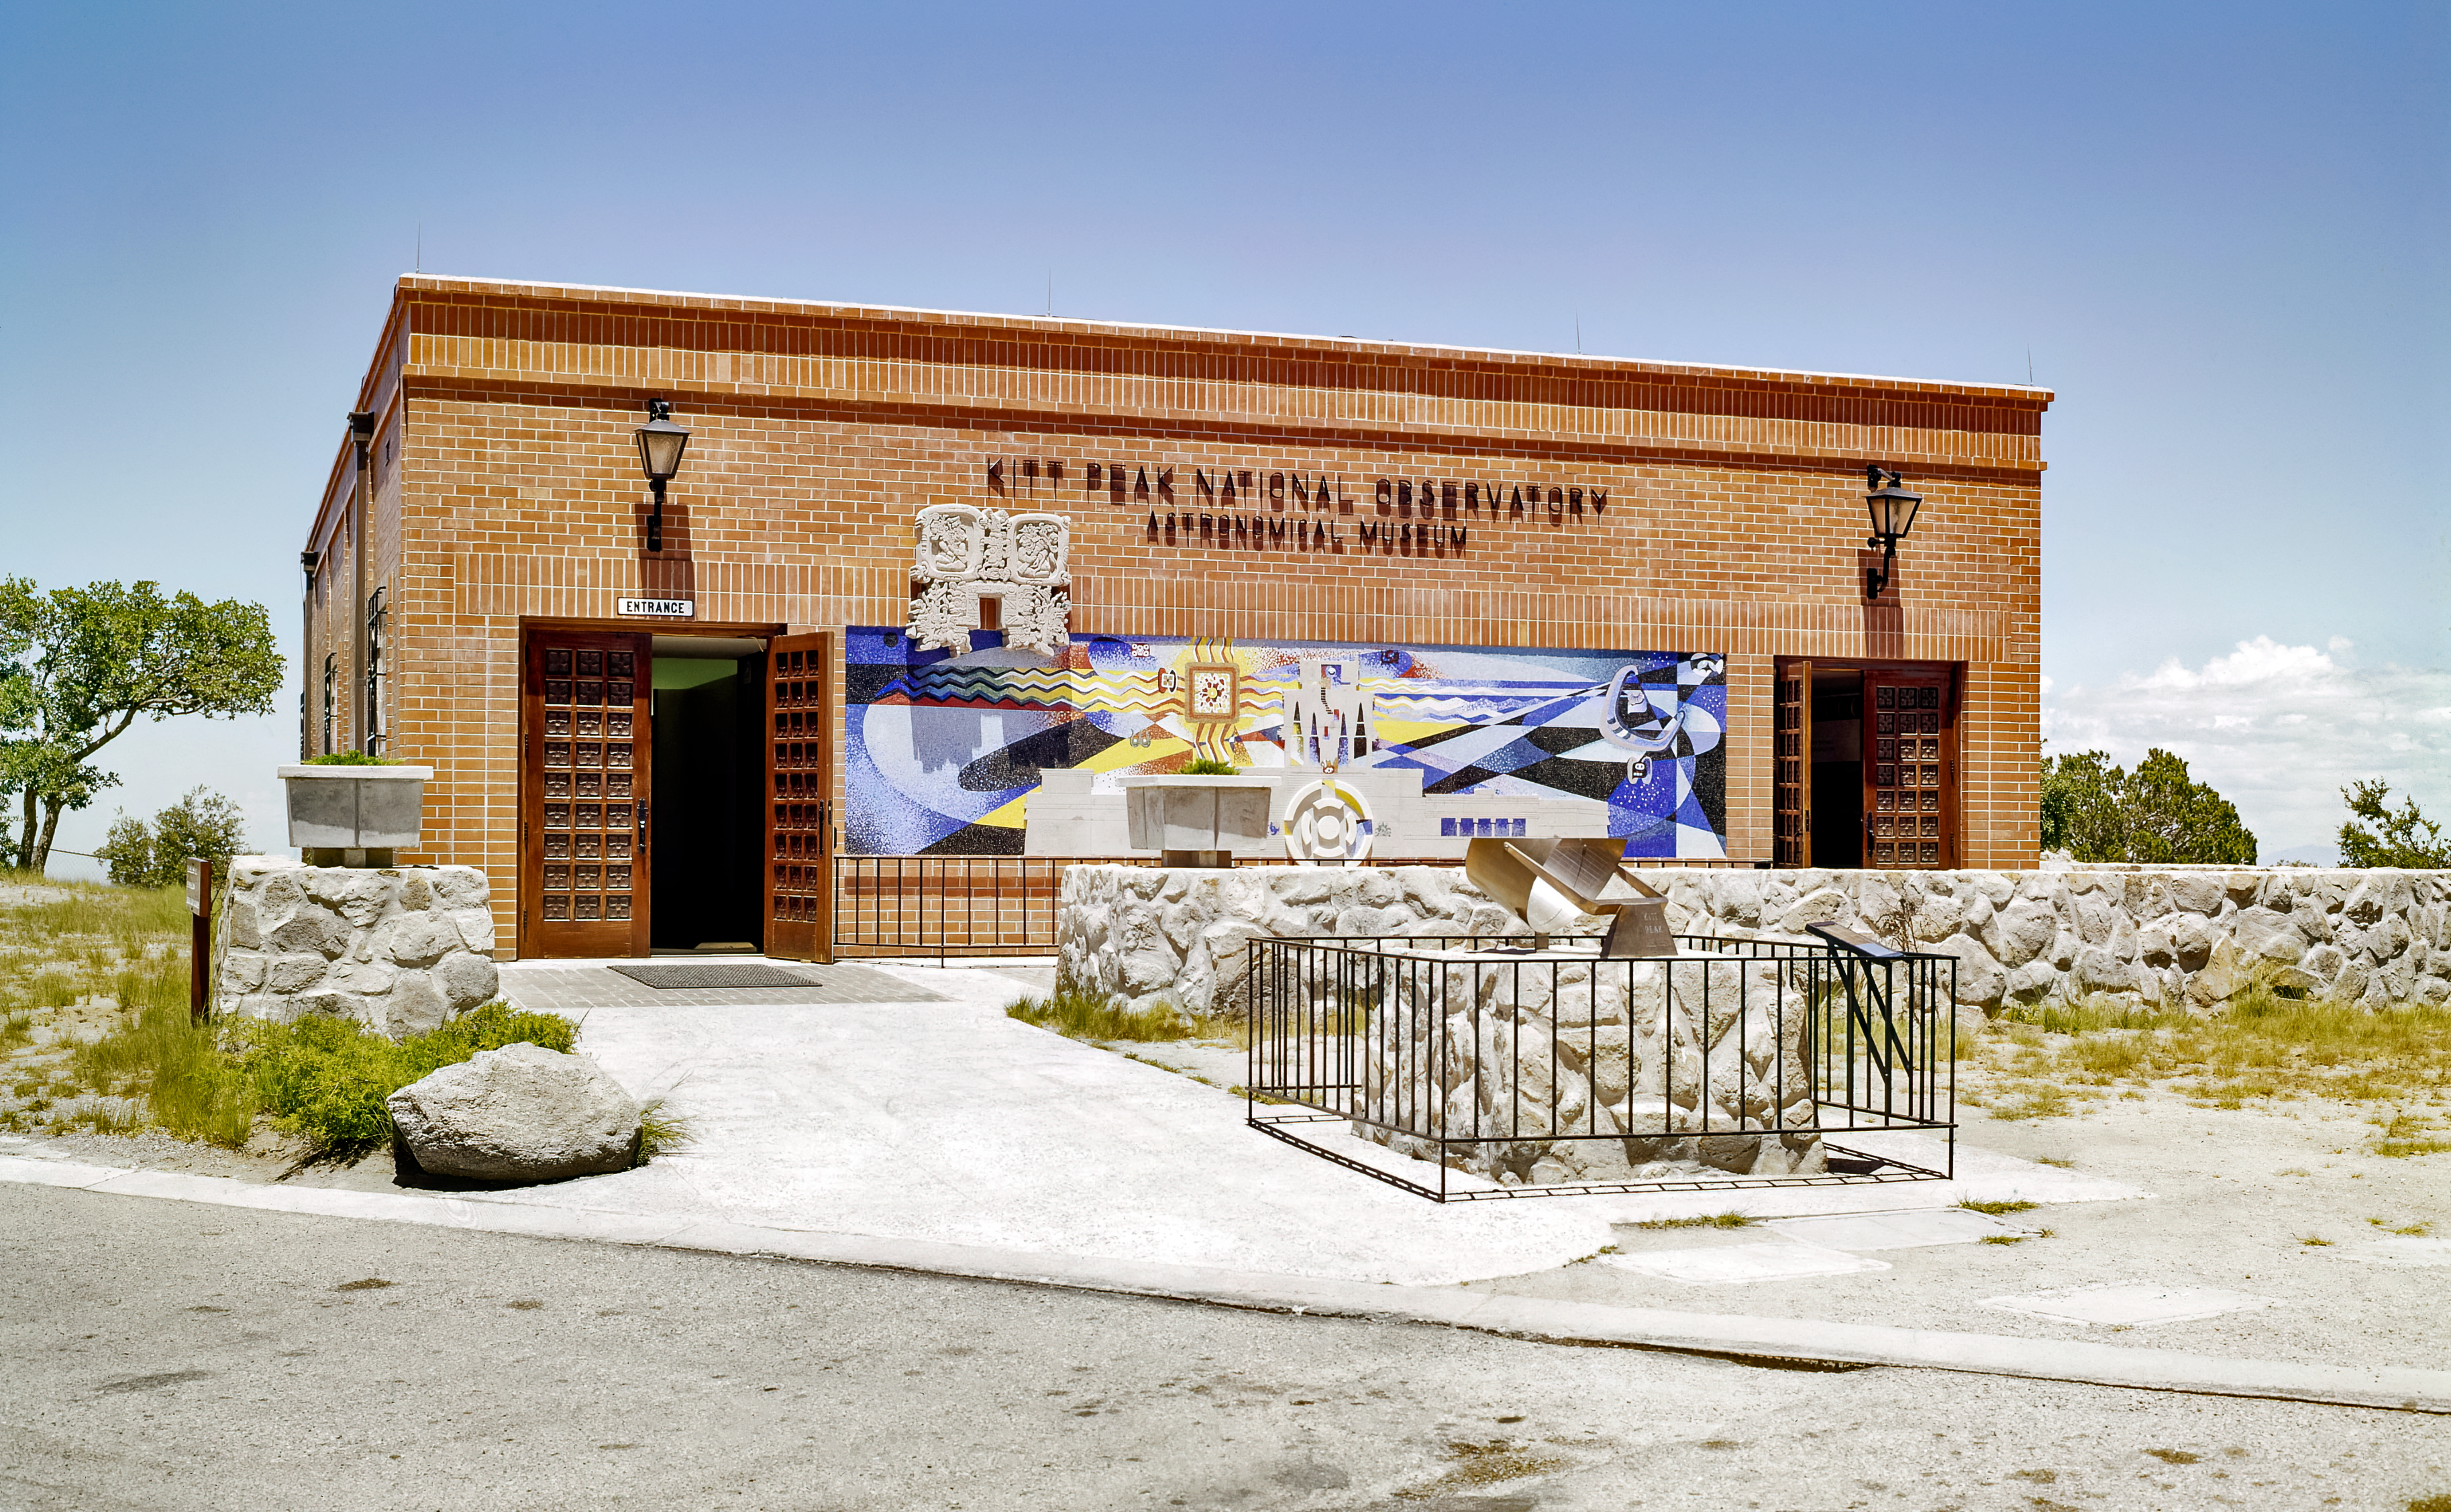

Kitt Peak Visitor's Center in 1960s

An image of the Kitt Peak Visitor's Center in the 1960s.

Credit: KPNO/NOIRLab/NSF/AURA